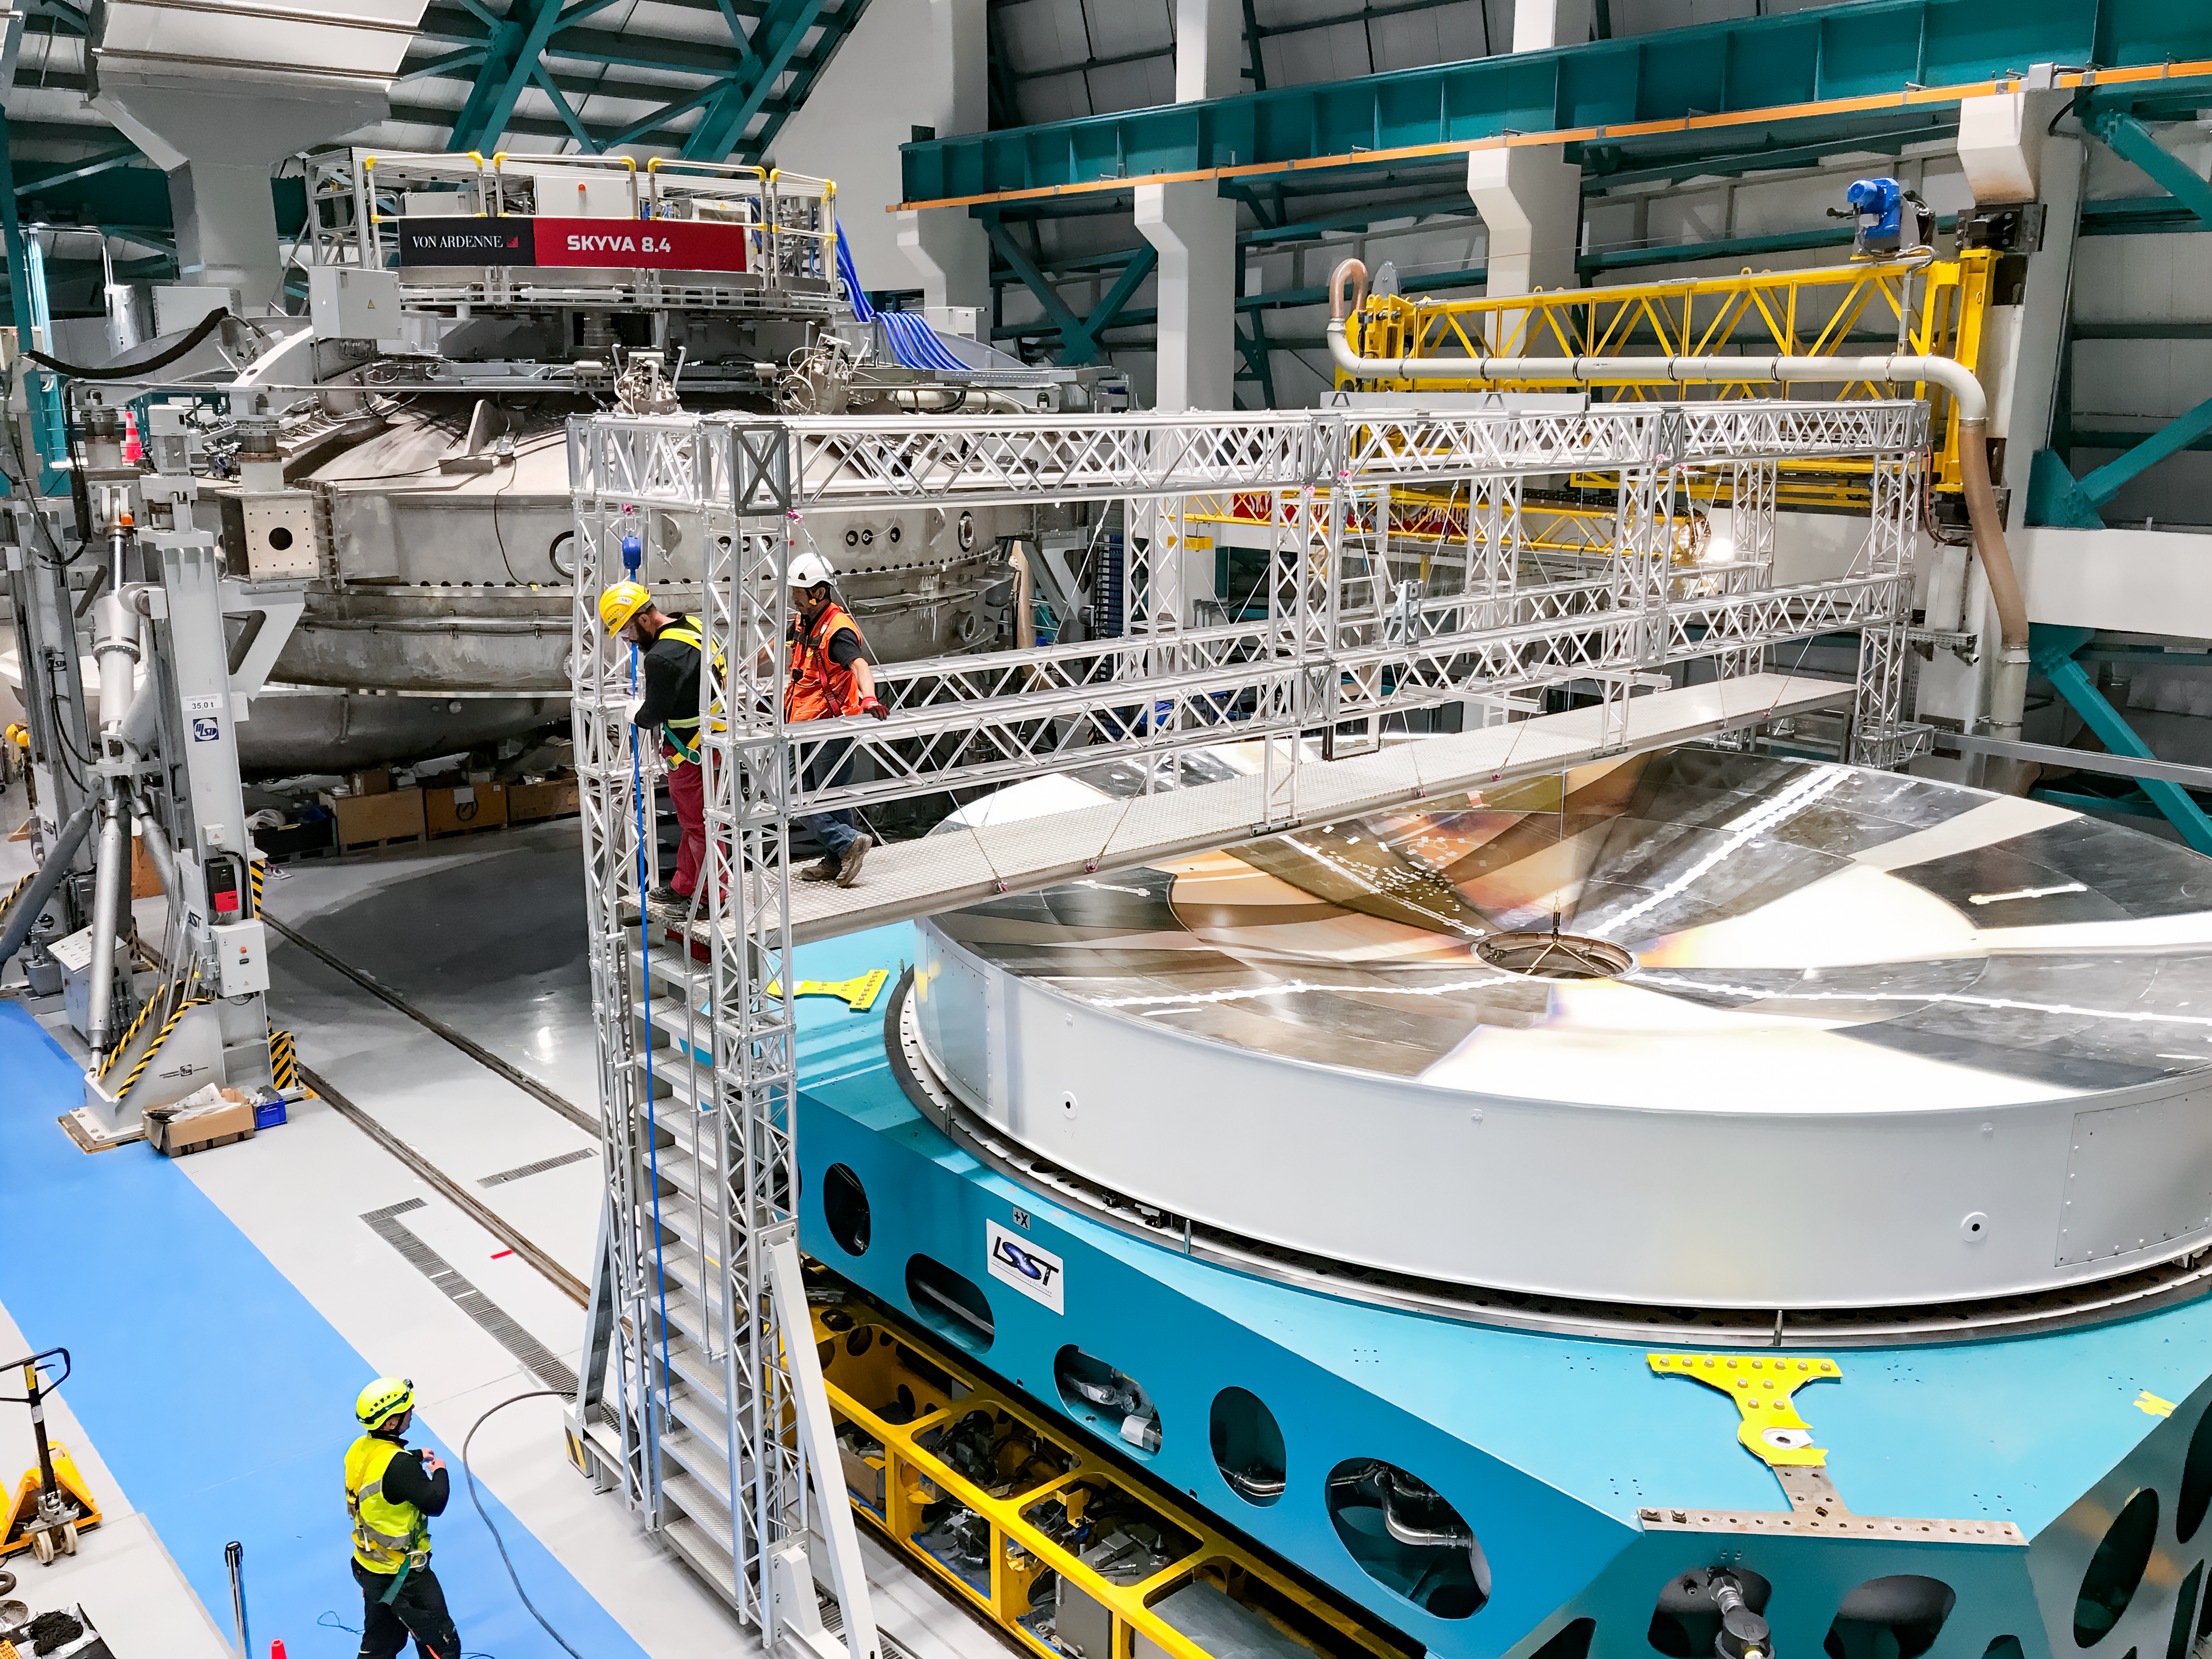

M1M3 Surrogate in the Coating Plant

The campaign for the configuration of the Coating Plant with the surrogate Primary/Tertiary Mirror (M1M3), and the production of coating samples was successfully completed in early February. The samples (protected silver, protected aluminum, and bare aluminum) are now being tested for an aging reflectivity campaign. The M1M3 cell and surrogate are still under the coating plant, and work is resuming inside the cell in preparation for integration of the thermal system.

Credit: Rubin Observatory/NSF/AURA